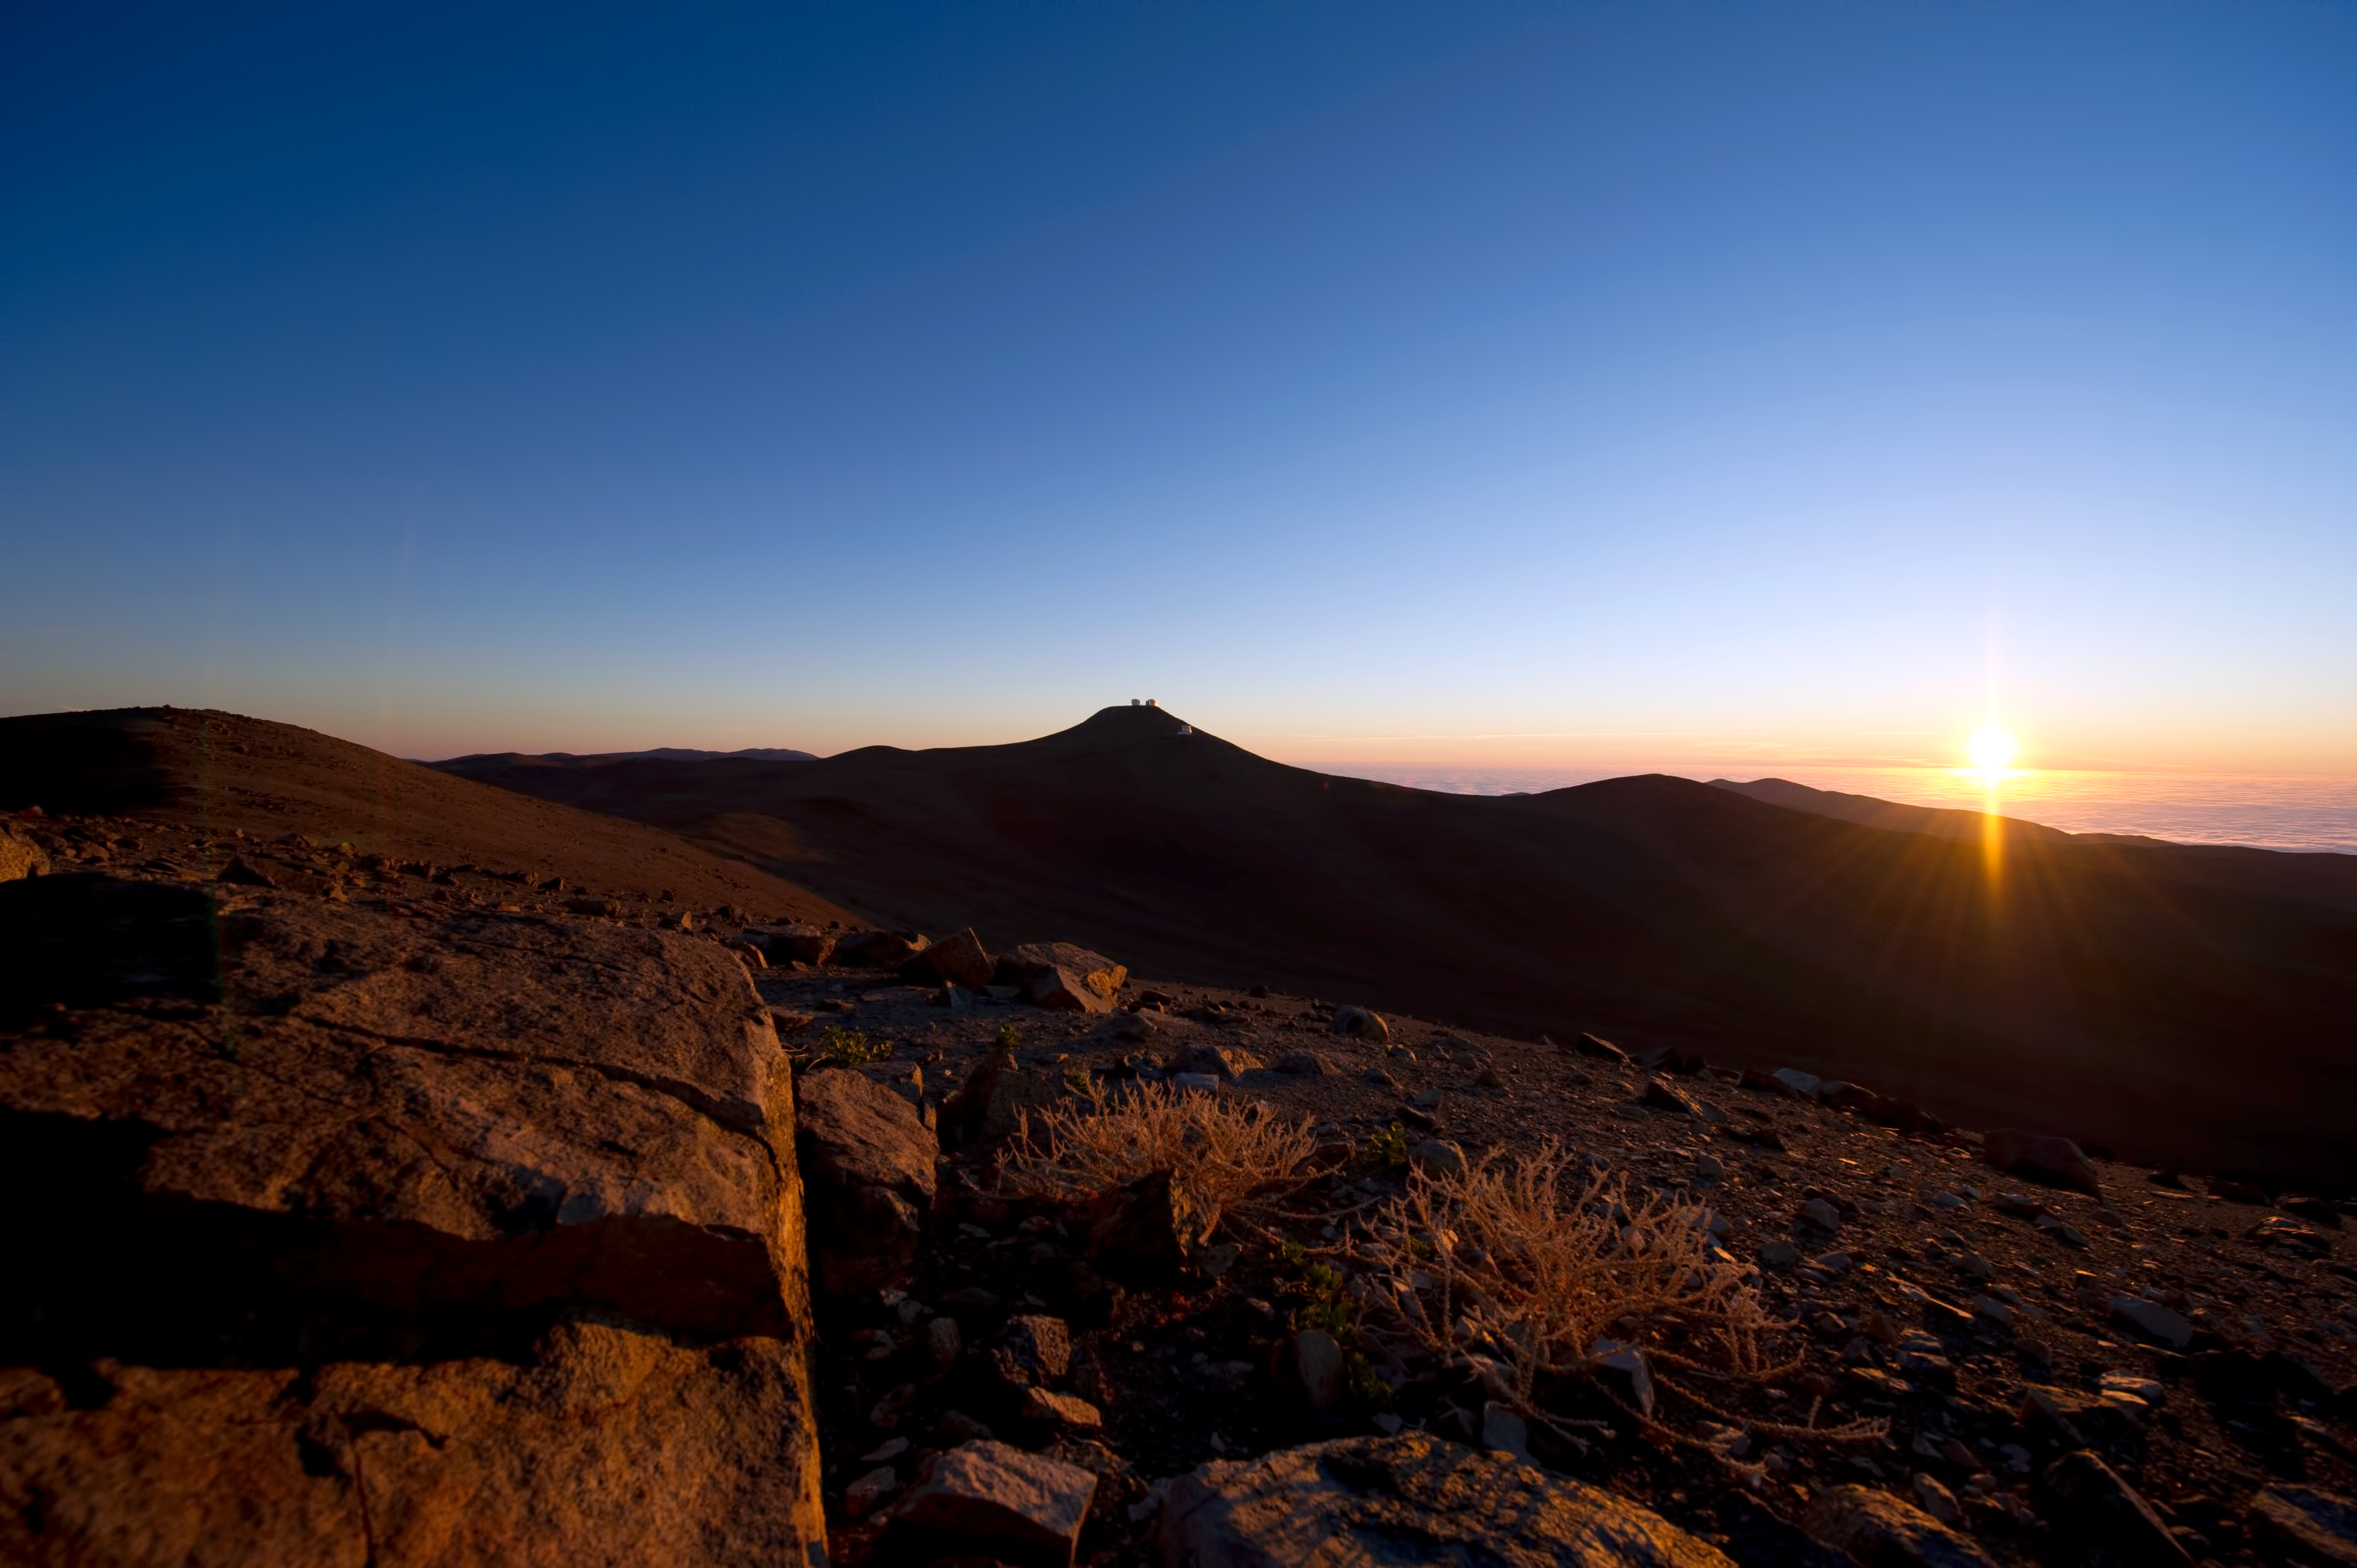

On top of the world

ESO's Paranal Observatory is so high it is above the cloud seen on the right.

Credit: ESO/C. Malin